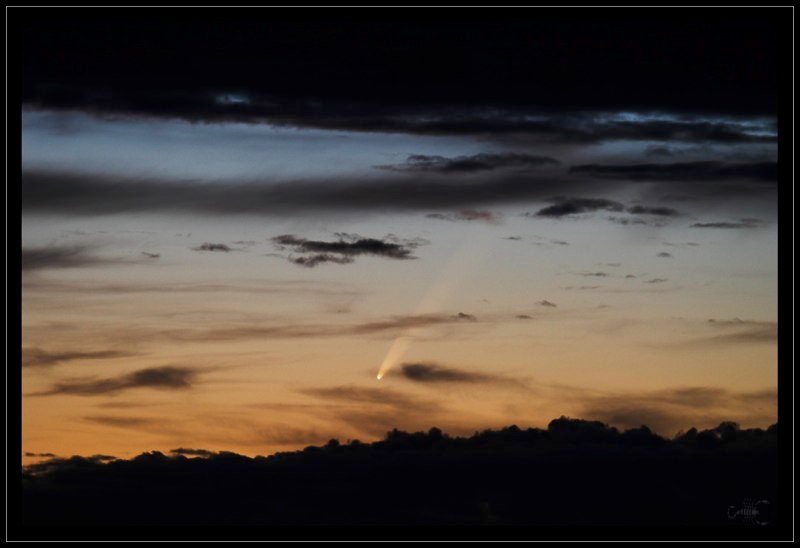

Comet McNaught

Images collected by ESO staff of the very bright comet McNaught that was visible in Europe early January 2007 and is presently visible from the Southern Hemisphere.

Credit: ESO